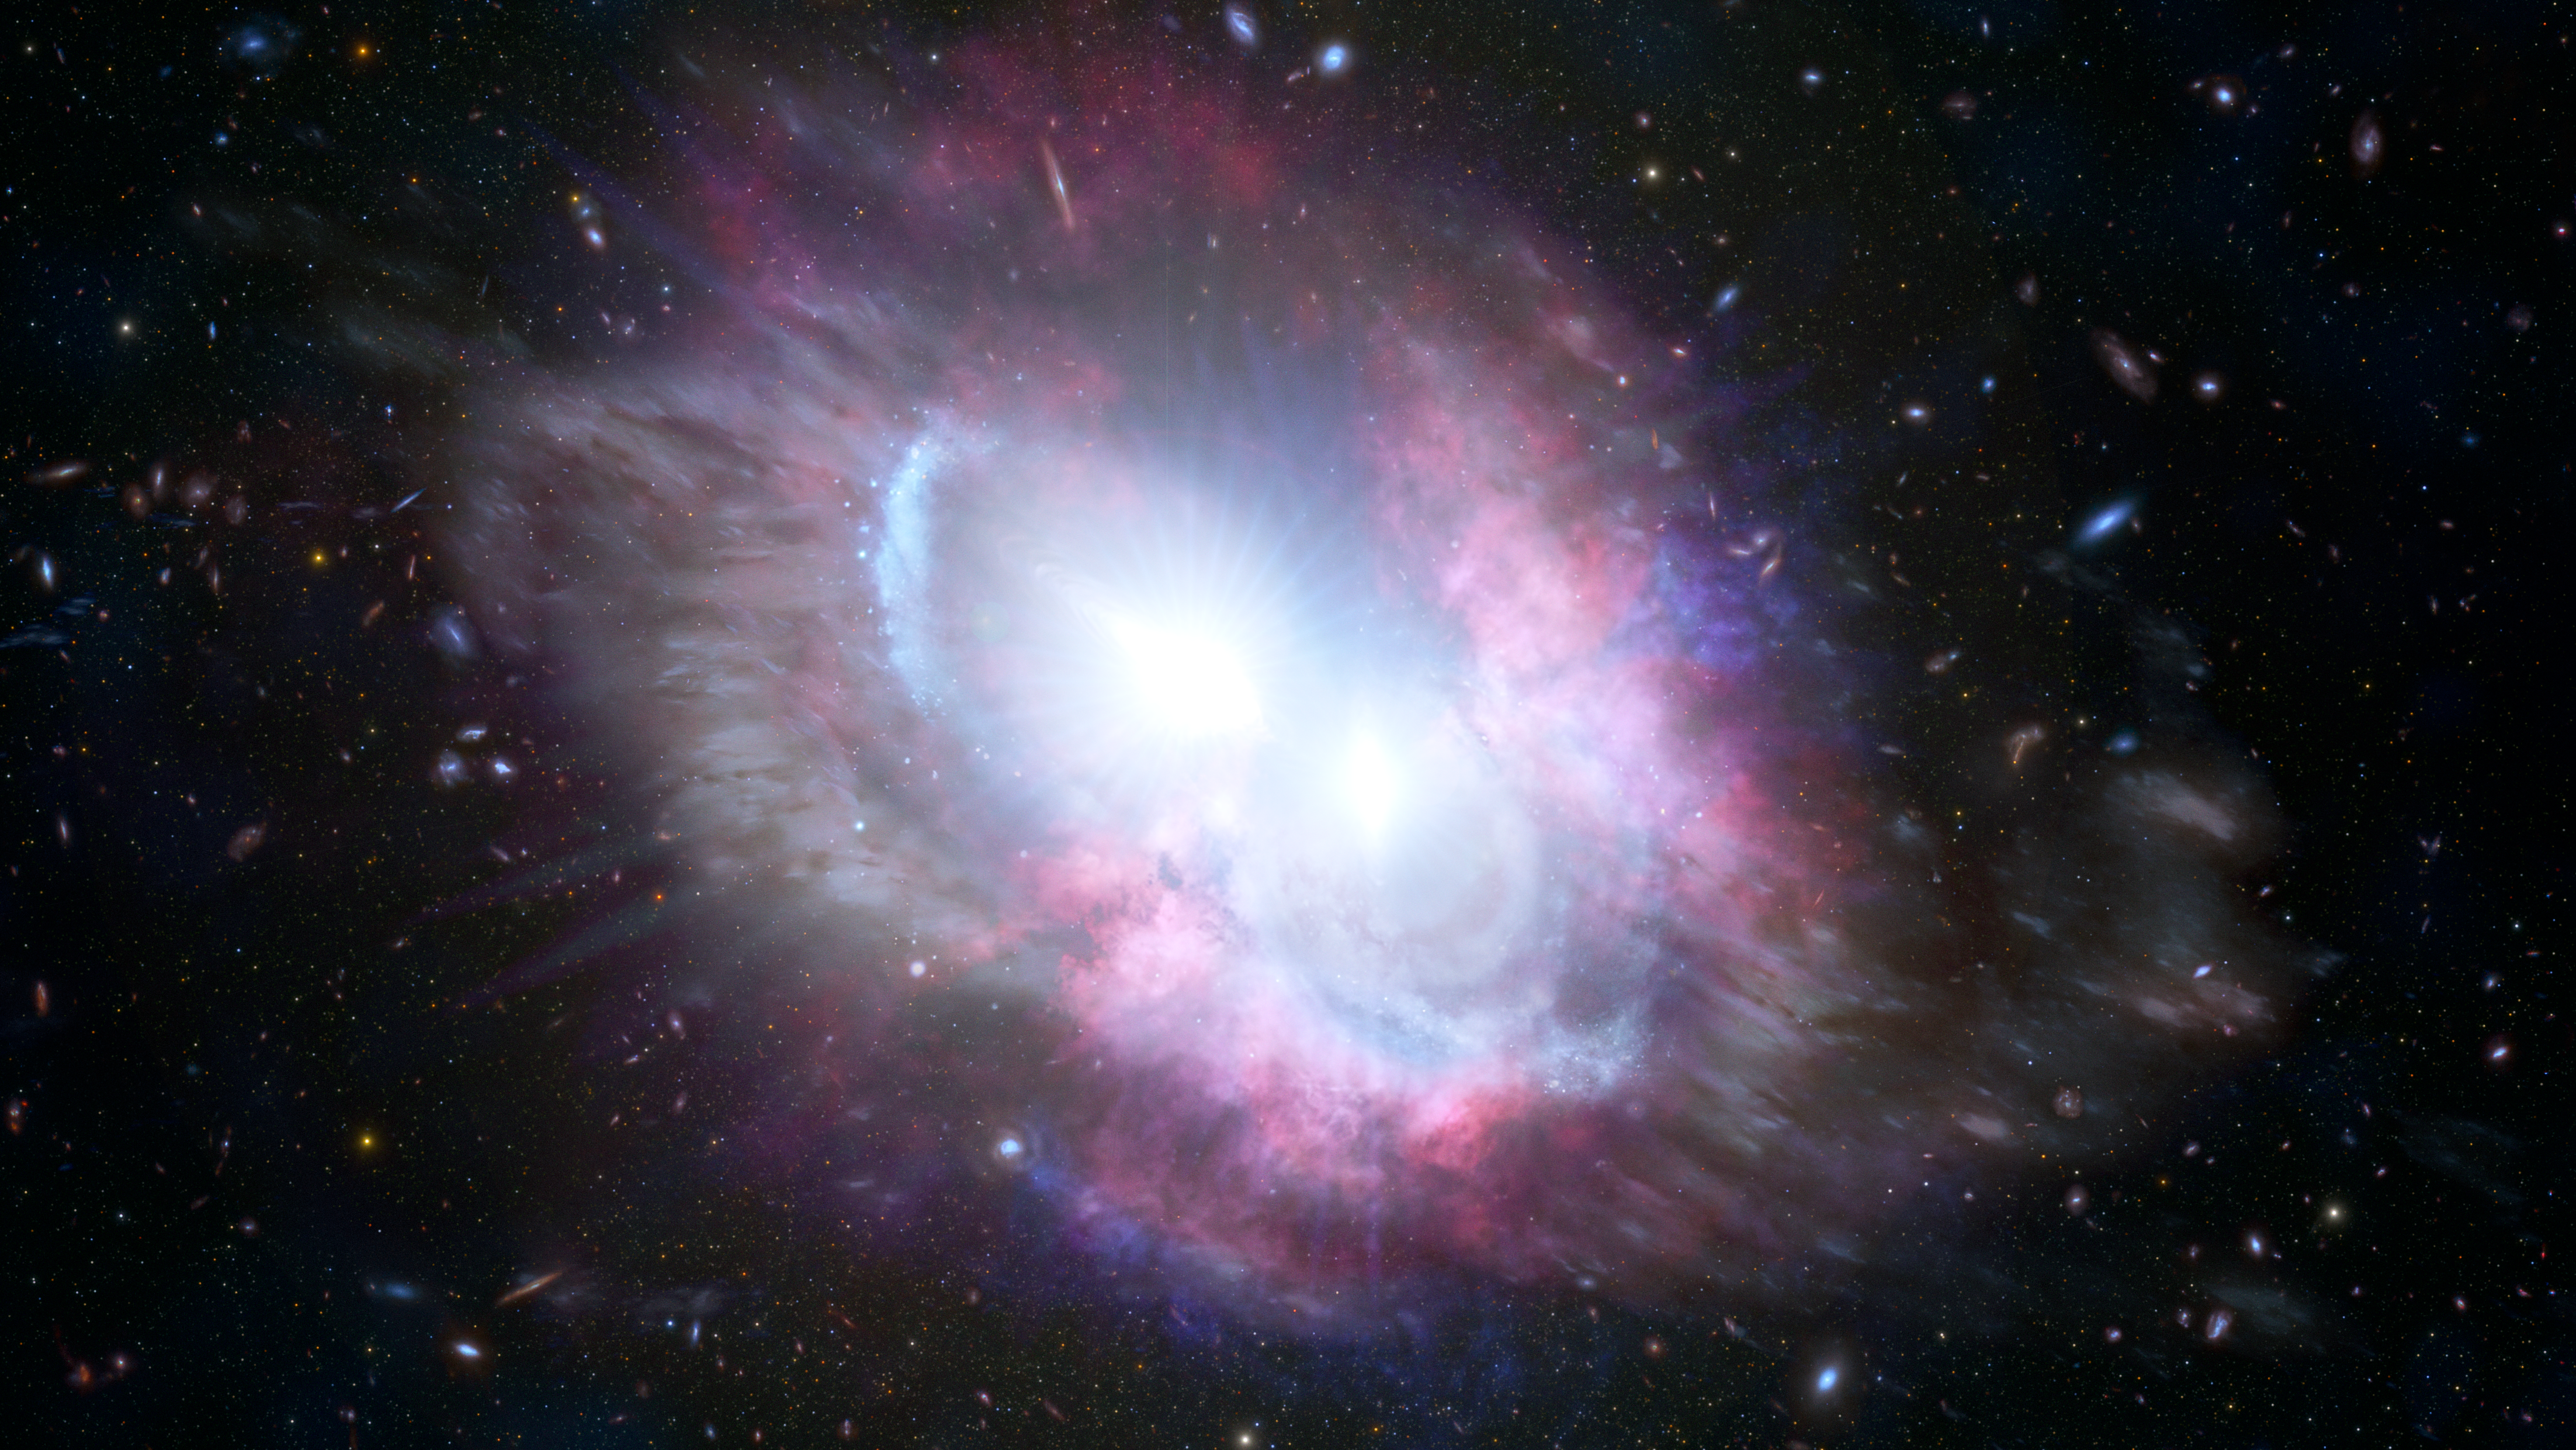

Artist’s Impression of a Pair of Quasars at ‘Cosmic Noon’

This artist's impression illustrates that astronomers using an array of ground- and space-based telescopes, including Gemini North on Hawai‘i, have uncovered a closely bound duo of energetic quasars — the hallmark of a pair of merging galaxies — seen when the Universe was only three billion years old. This discovery sheds light on the evolution of galaxies at “cosmic noon,” a period in the history of the Universe when galaxies underwent bursts of furious star formation. This merger also represents a system on the verge of becoming a giant elliptical galaxy.

Credit: International Gemini Observatory/NOIRLab/NSF/AURA/M. Zamani, J. da Silva